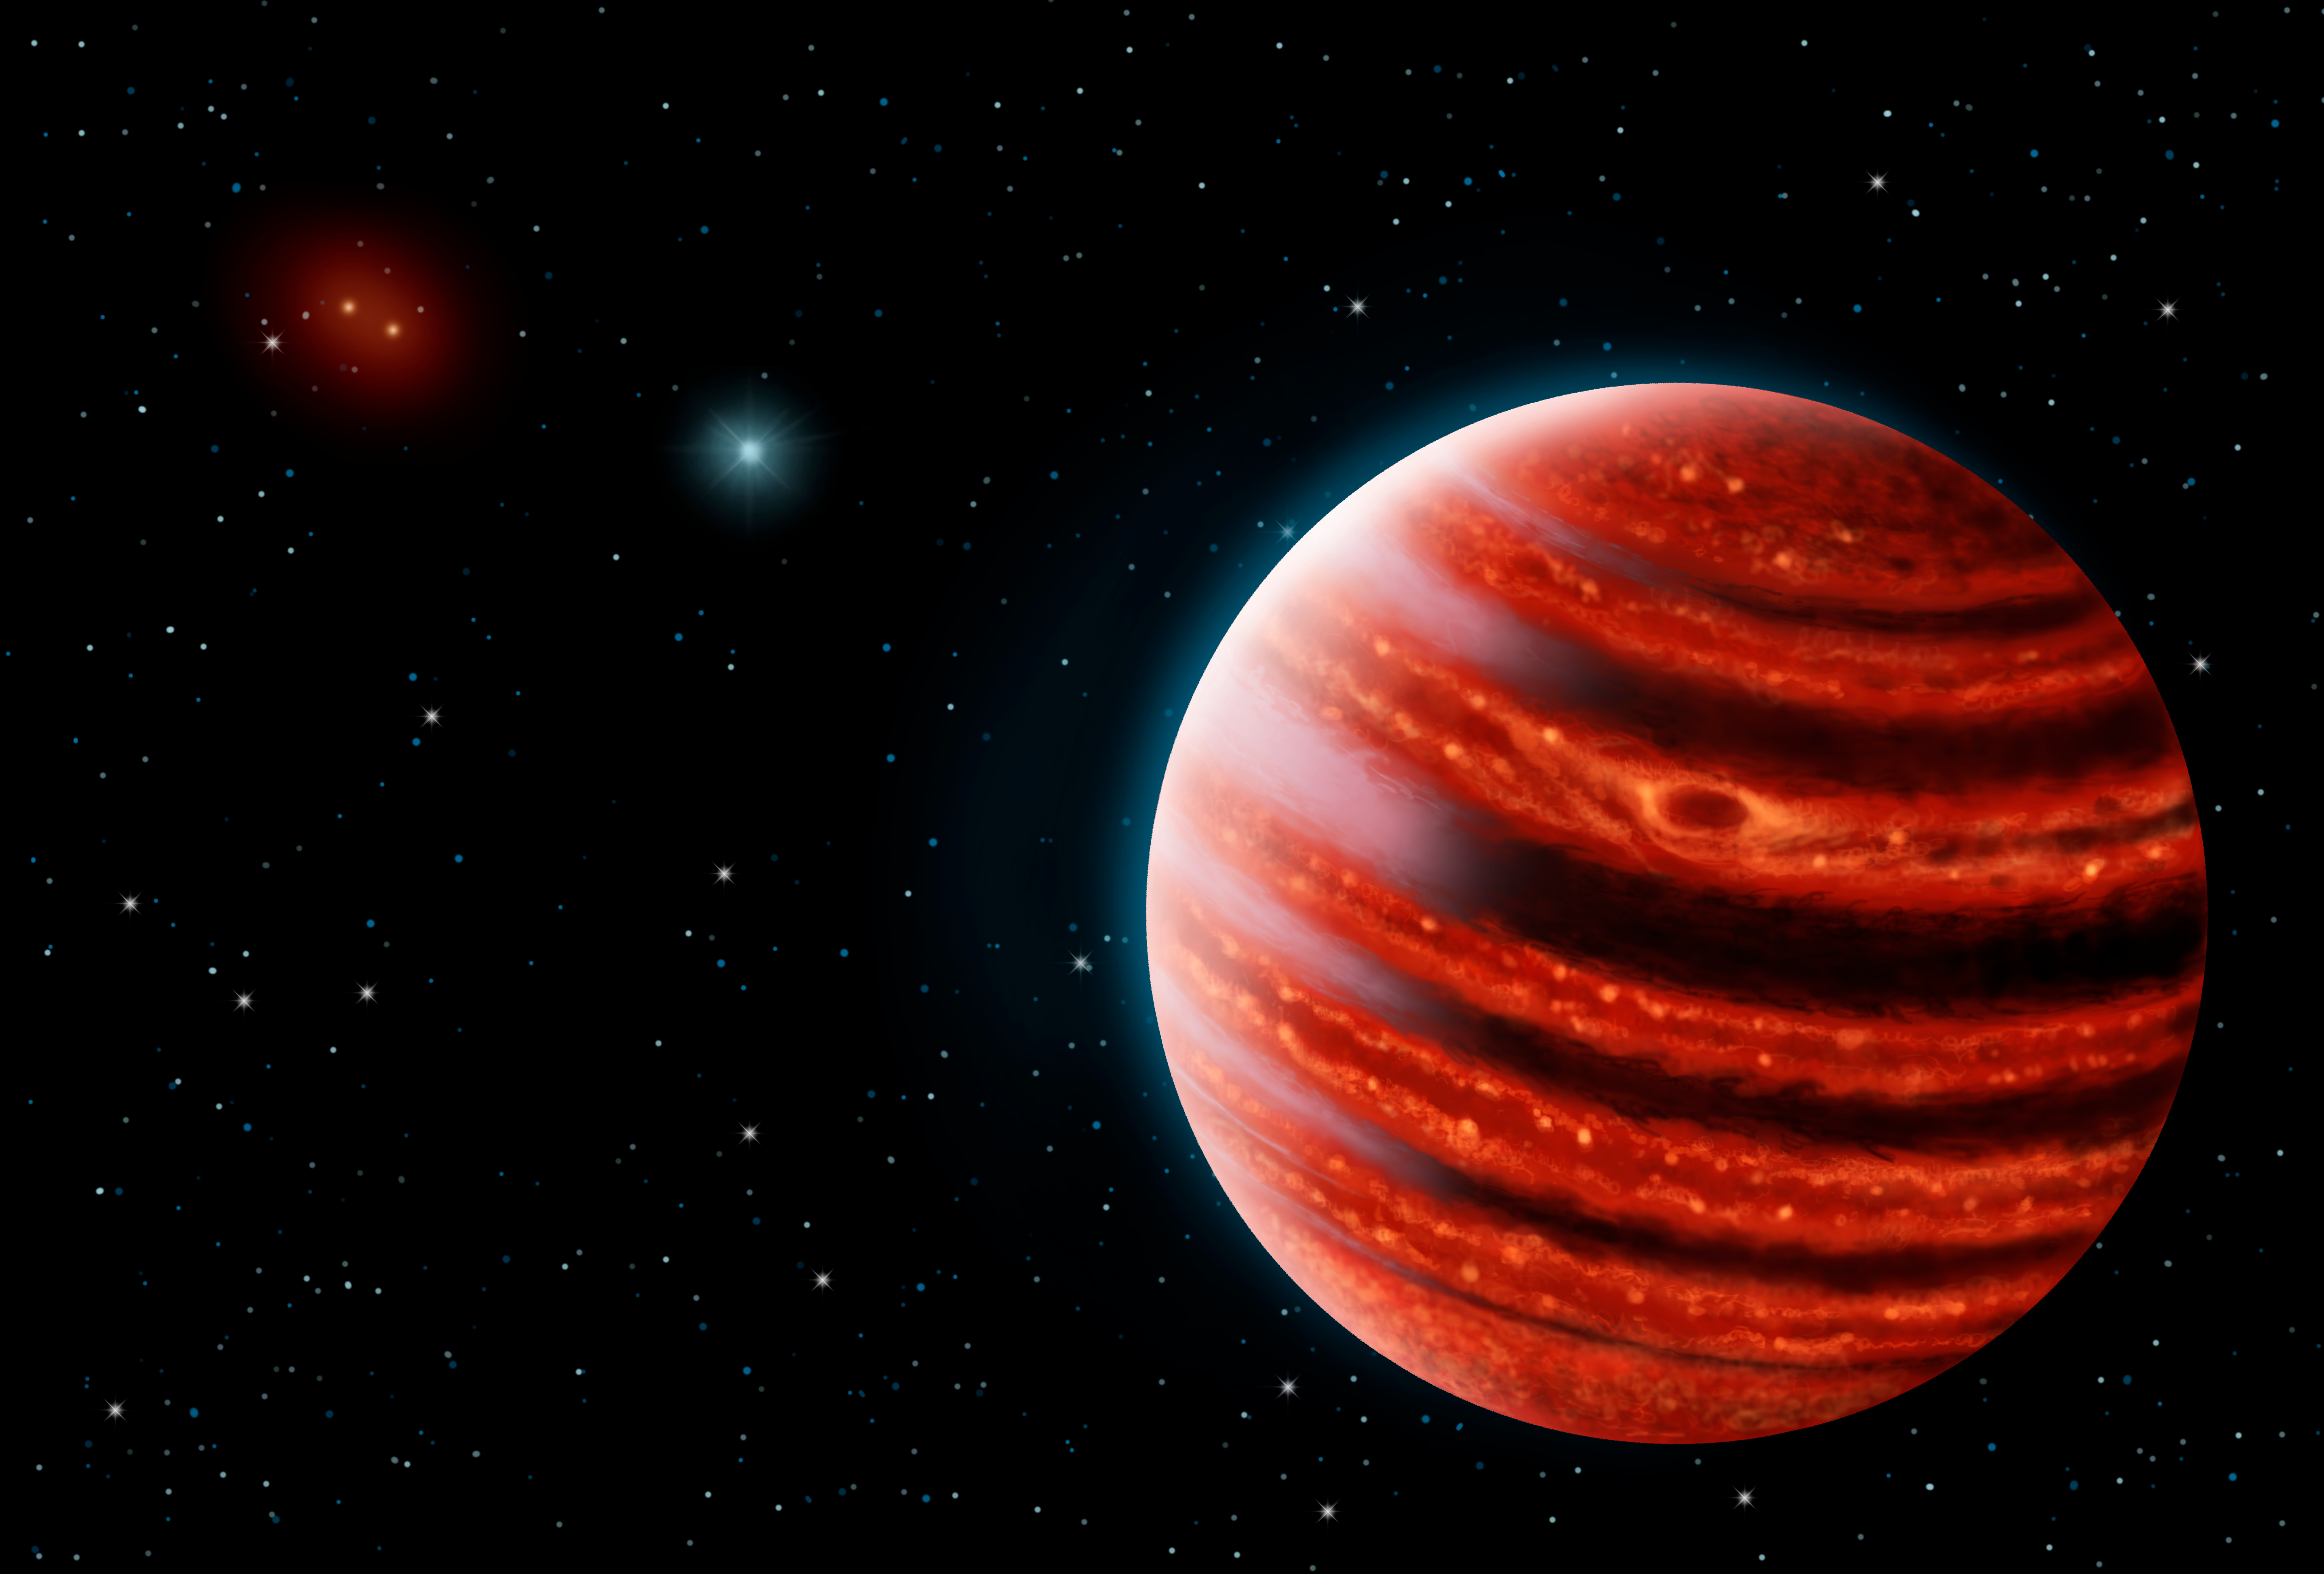

Gemini-Discovered World is Most Like Jupiter

An artistic conception of the Jupiter-like exoplanet, 51 Eri b, seen in the near-infrared light that shows the hot layers deep in its atmosphere glowing through clouds. Because of its young age, this young cousin of our own Jupiter is still hot and carries information on the way it was formed 20 million years ago.

Credit: Danielle Futselaar & Franck Marchis, SETI Institute.